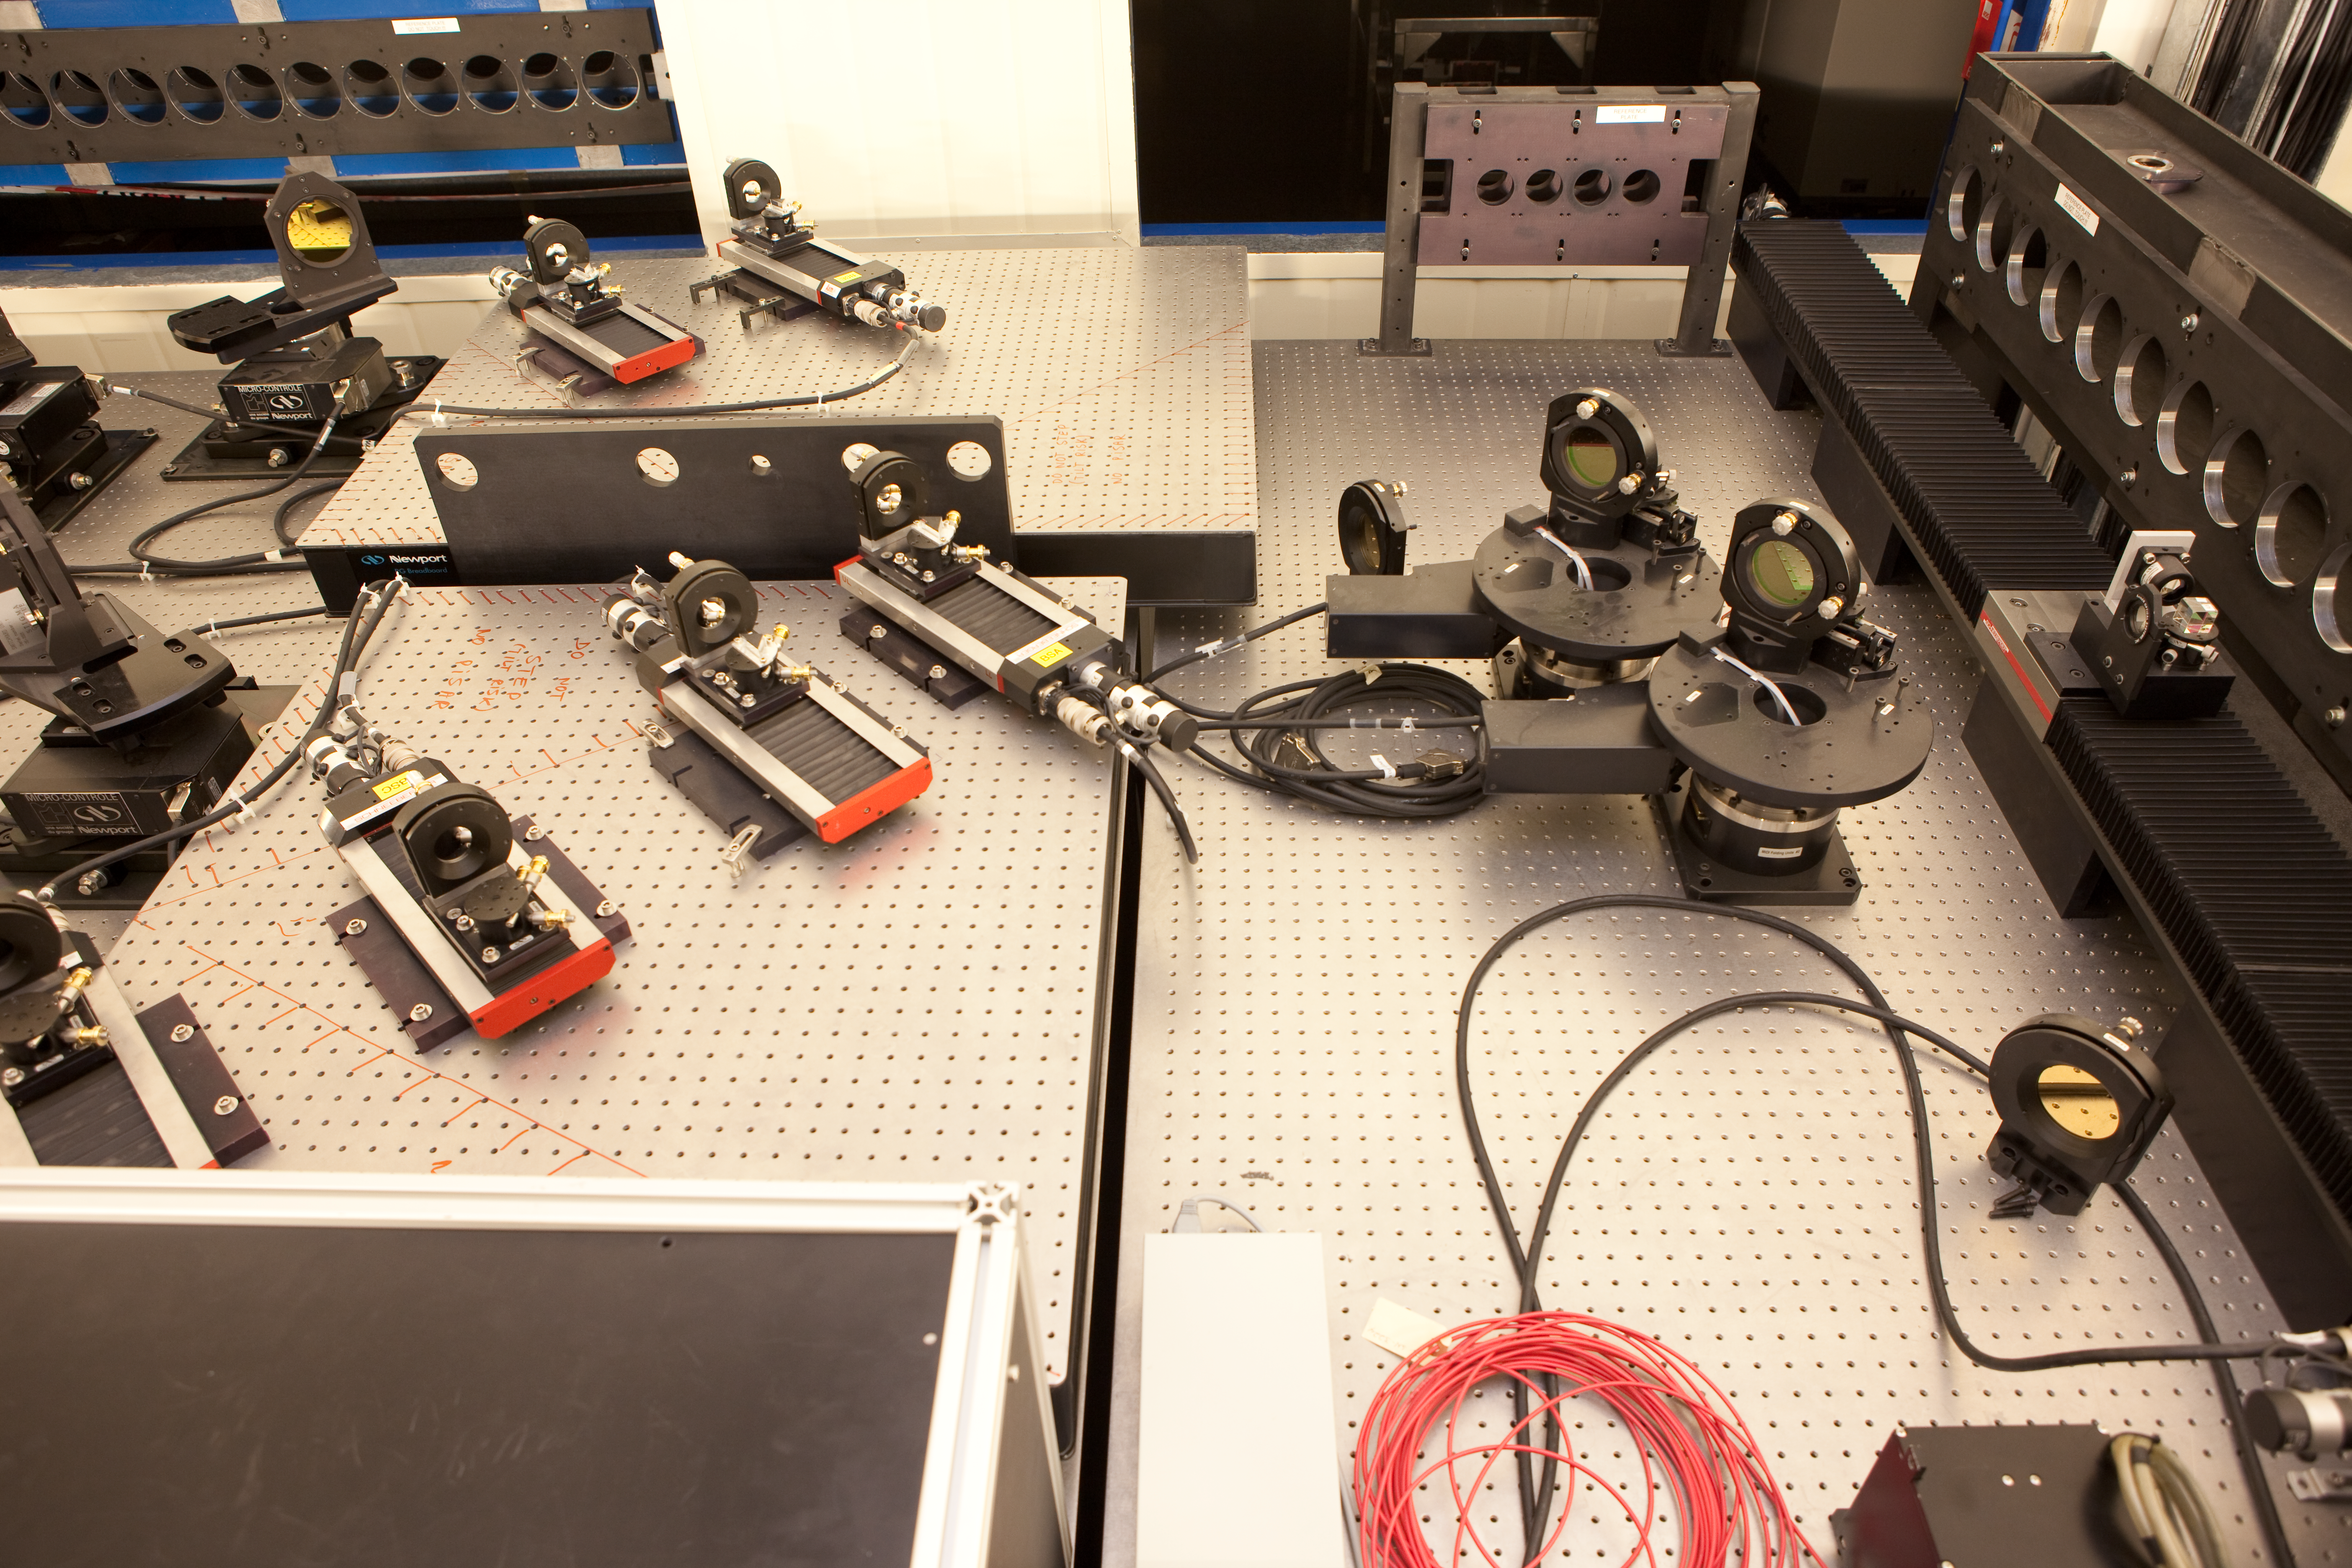

VLTI lab equipment

Equipment at the VLTI lab, photographed in March 2009.

Credit: ESO